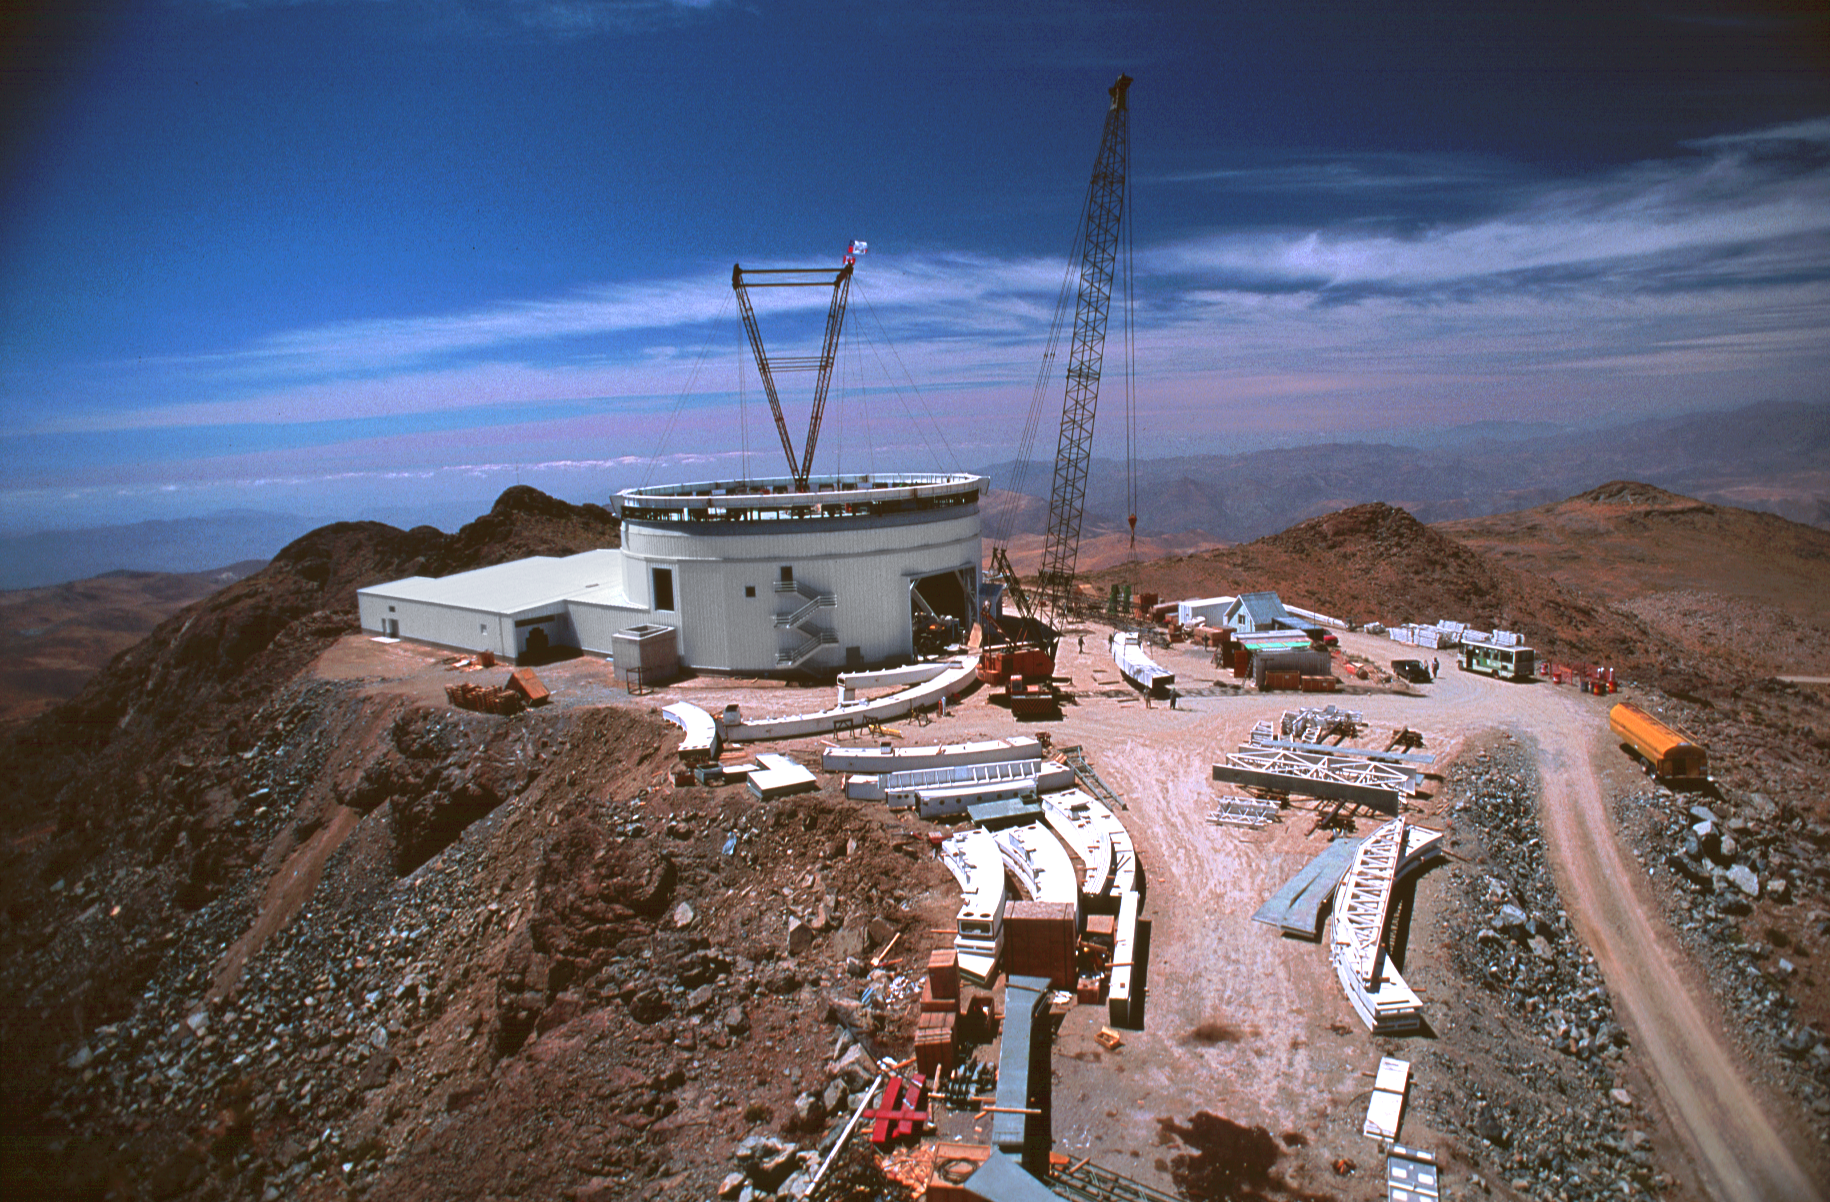

Gemini South, Cerro Pachon

Construction at Cerro Pachon, Chile, in late January of 1998, in preparation for the Gemini South 8-meter telescope.

Credit: Tom Sebring/NOIRLab/NSF/AURA/